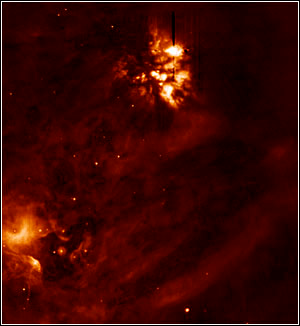

Orion Nebula in Mid-infrared

Credit: Nathan Smith/University of Colorado and Gemini Observatory